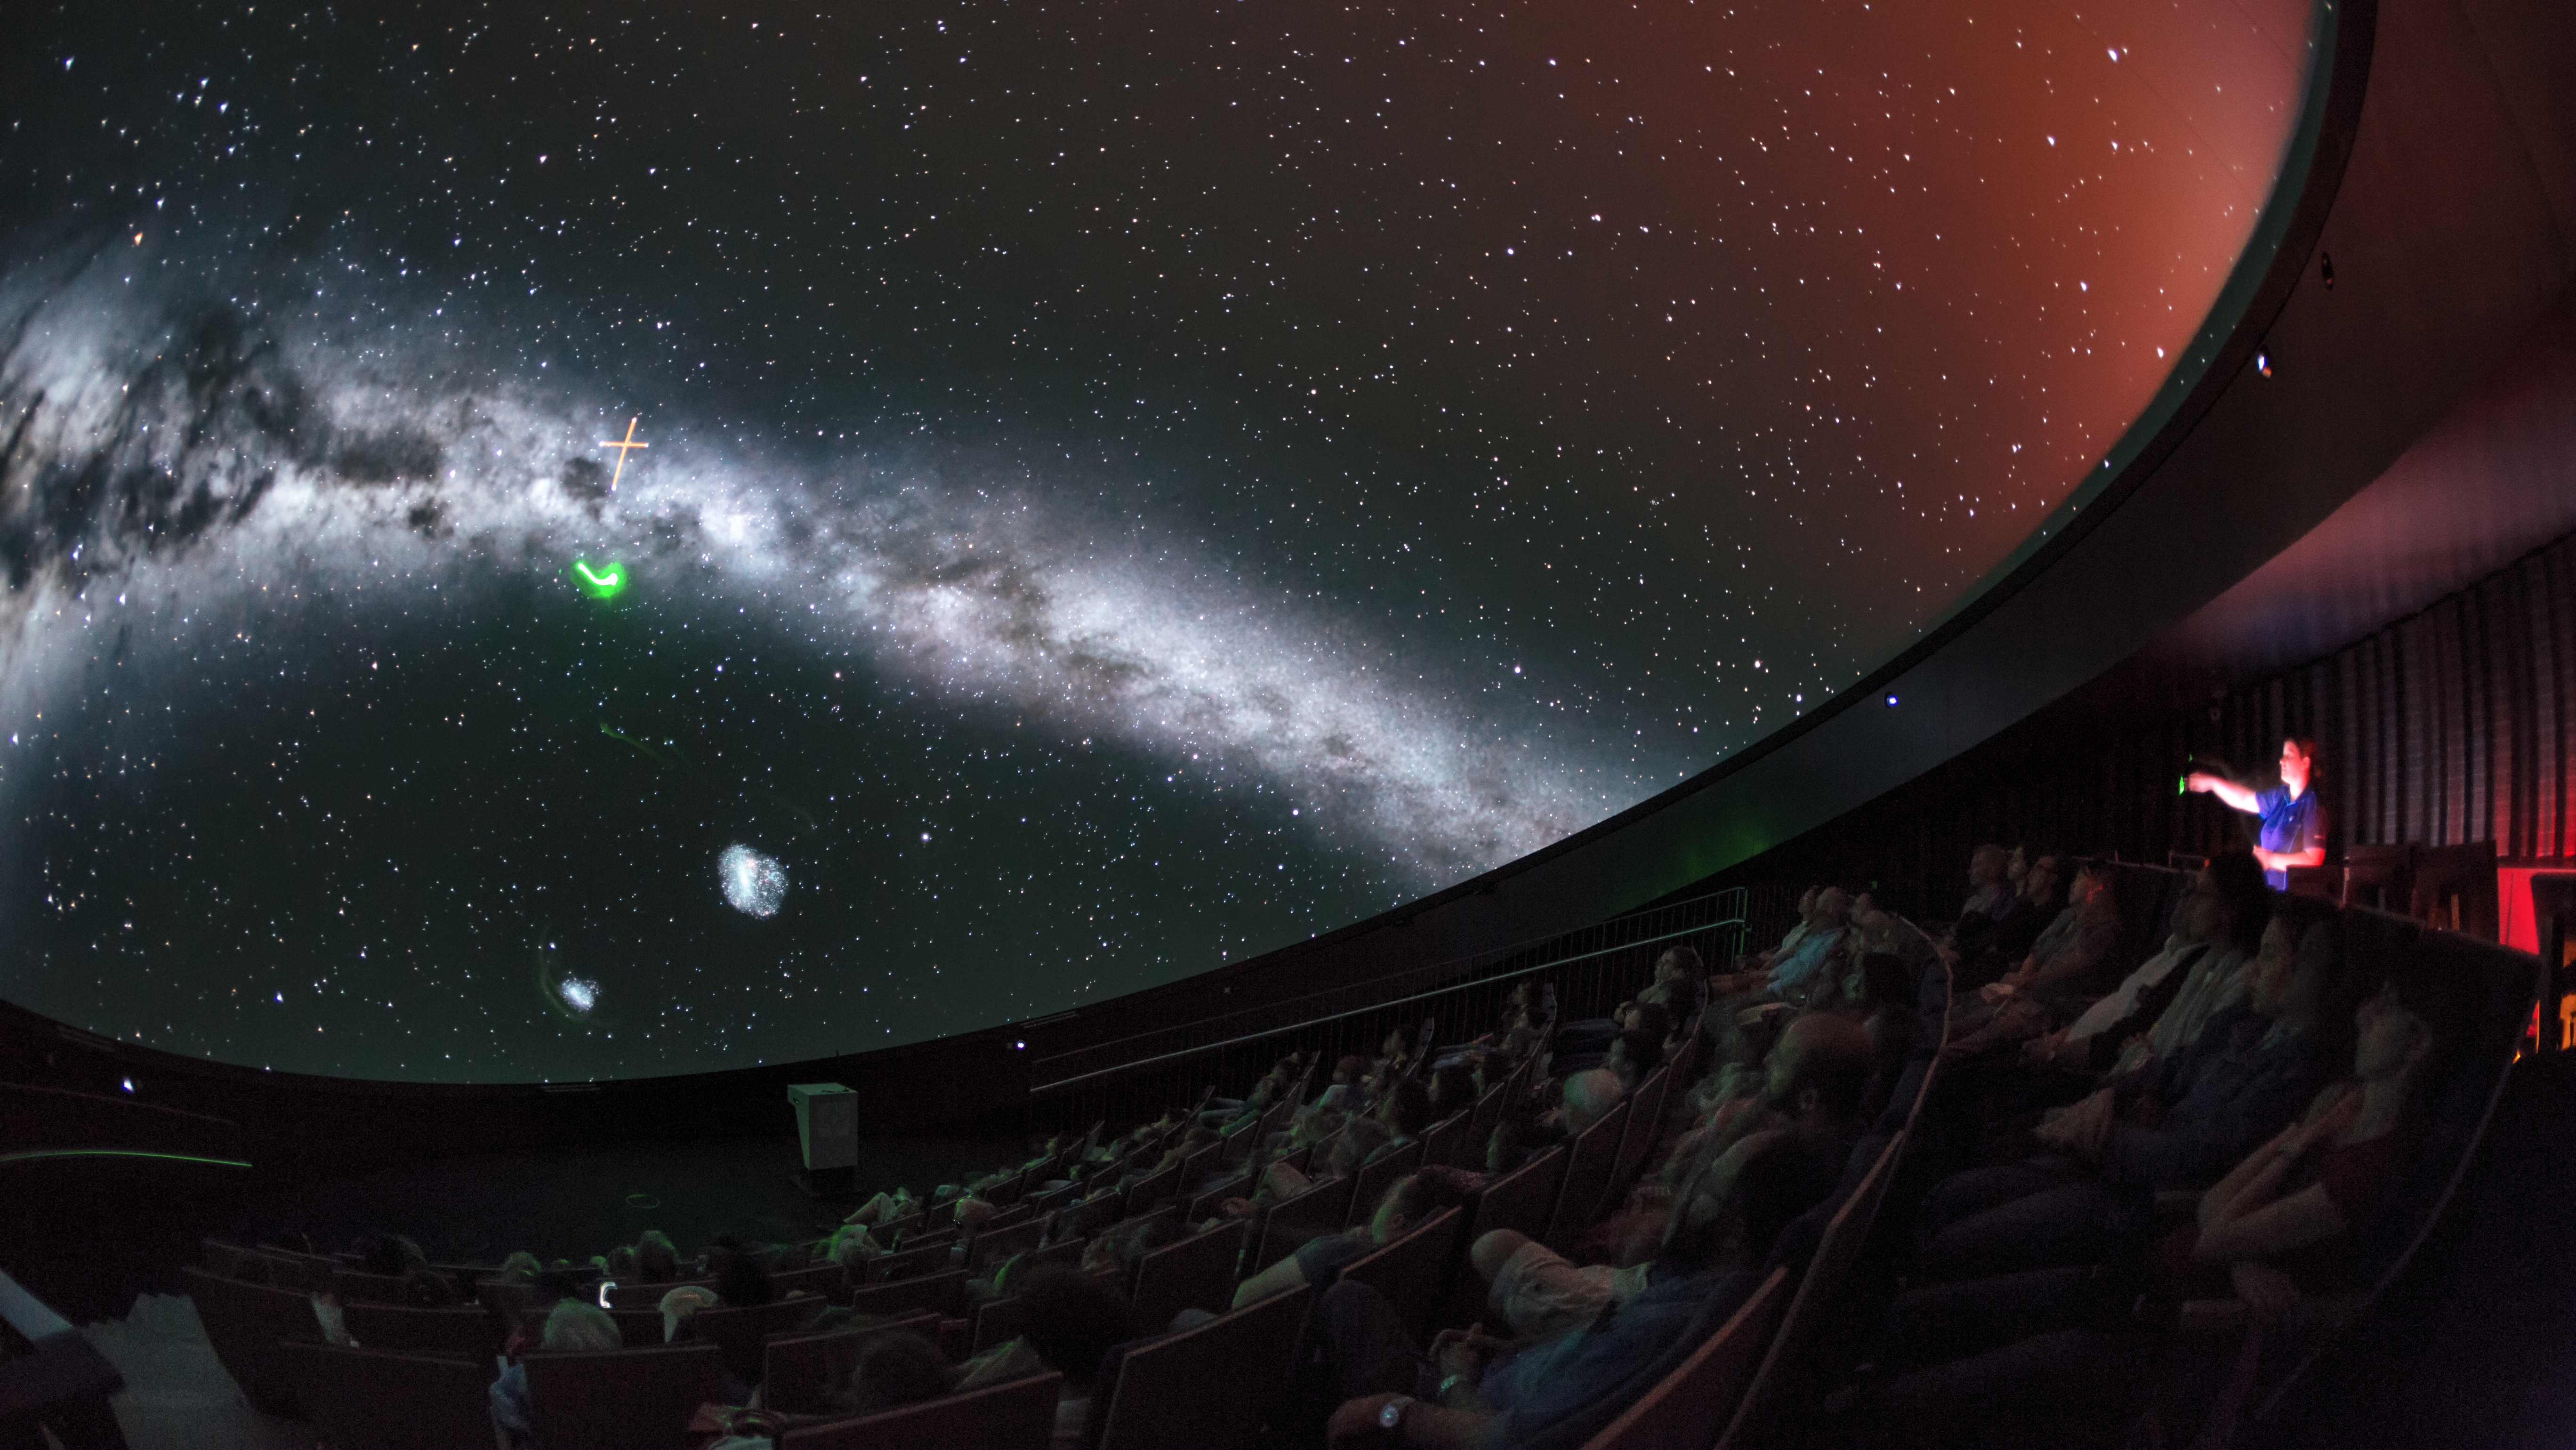

Southern Cross in fulldome

A view from inside the planetarium at the ESO Supernova Planetarium & Visitor Centre, which opened its doors to the public on Saturday 28 April 2018. The building is open five days a week and features planetarium screenings, tours and a permanent exhibition in both German and English. The 25-degree tilted planetarium dome does not just give the audience the sensation of watching the Universe, but of being immersed in it. In this image the Southern Cross is being shown.

Credit: ESO/P. Horálek